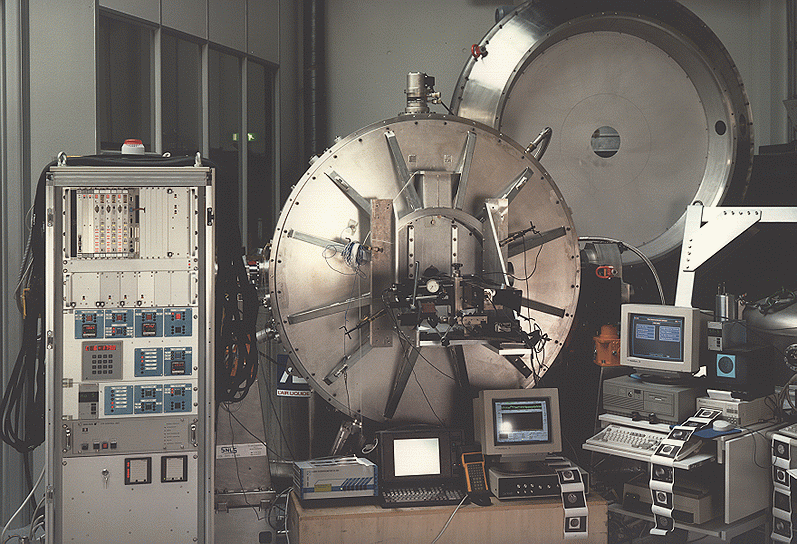

ISAAC undergoes tests at ESO

The image shows the ISAAC (Infrared Spectrograph And Array Camera) instrument undergoing thorough technical tests in the Infrared Laboratory at the ESO Headquarters in Garching (Germany). Picture taken in August 1996.

Credit: ESO